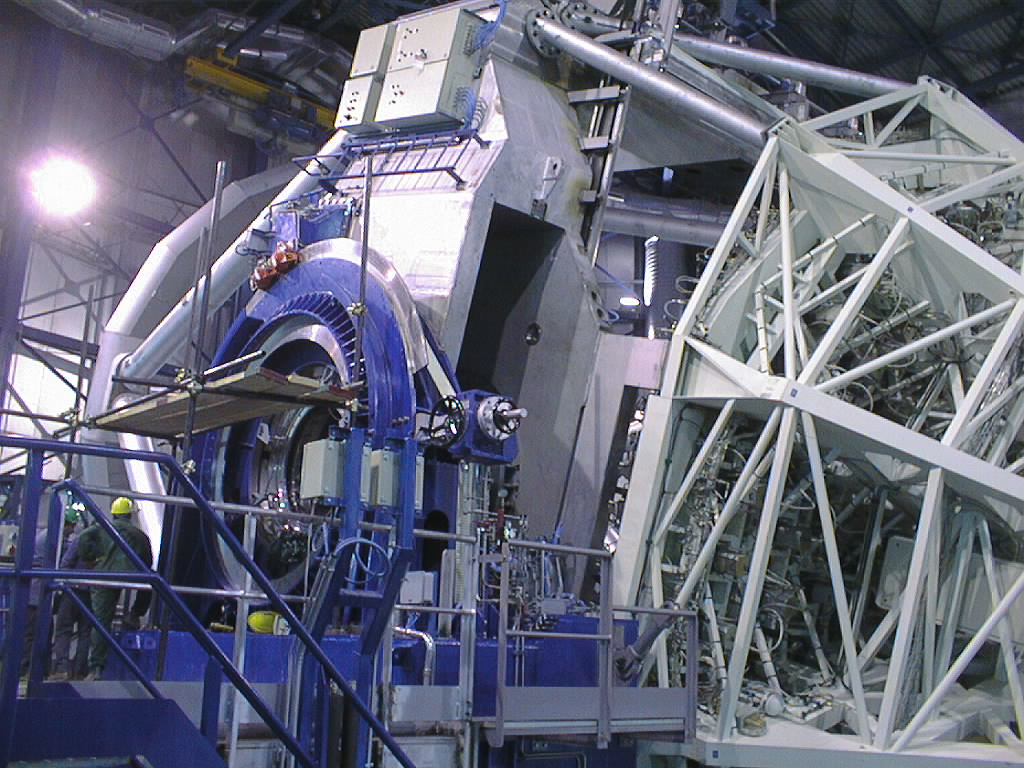

Installation of the M2 unit

The telescope is moved to the horizontal position for insertion of the M2 Unit at the front end (left). The M1 Cell, attached to the lower end of the telescope structure, is seen to the right. (Photo obtained on March 10, 1998).

Credit: ESO